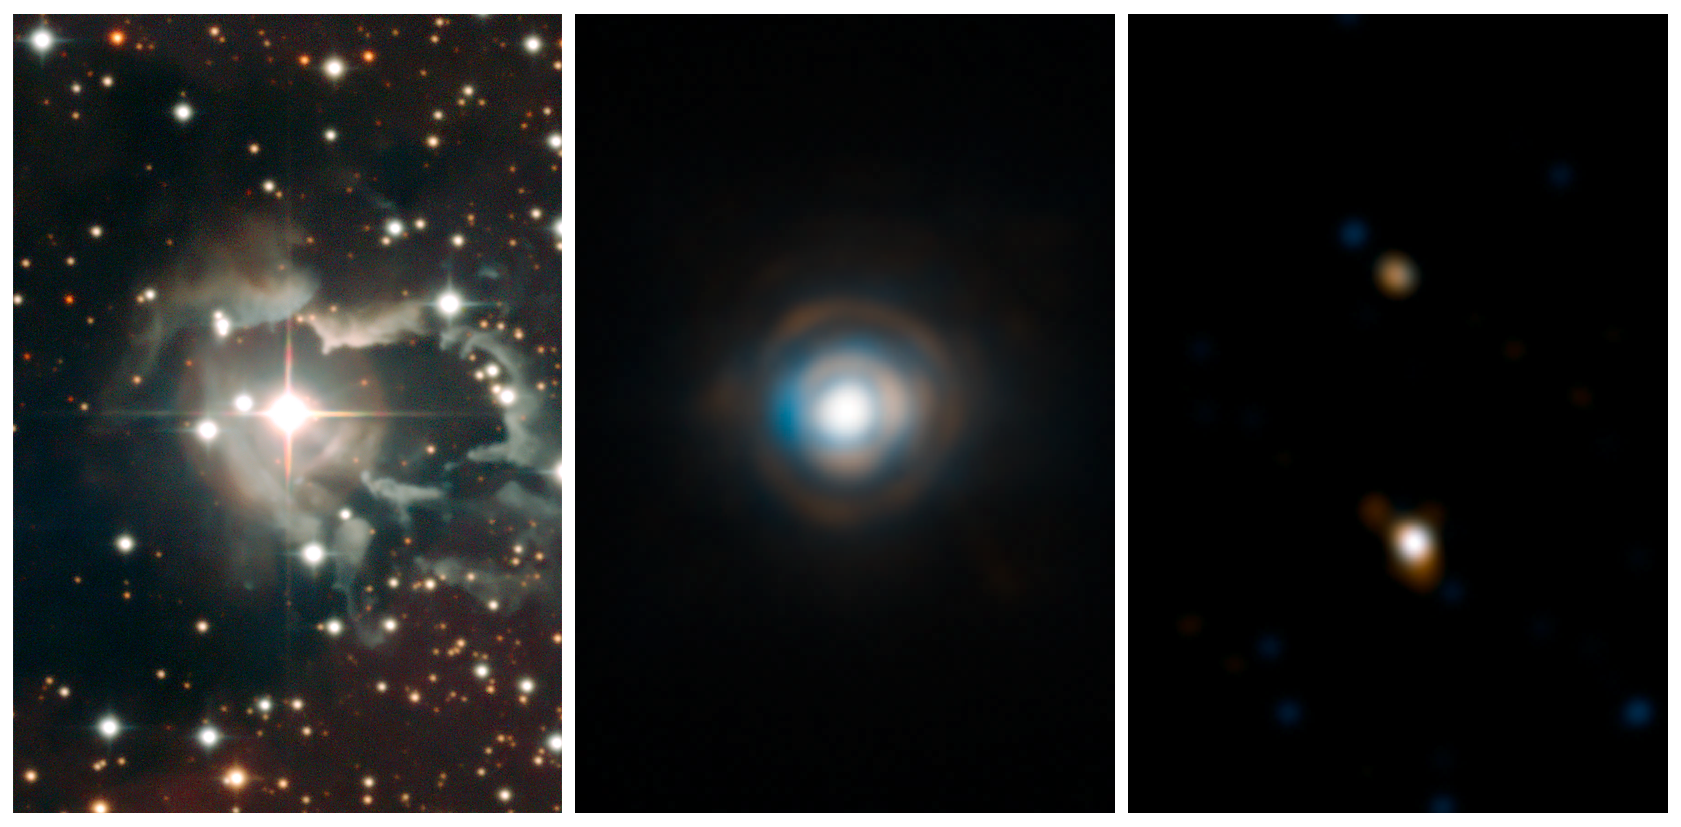

Composite "zoom" on the double star HD 87643

The star HD 87643 is at the center of the extended nebula of dust and gas on the first image, obtained with the Wide Field Imager on the ESO/MPG 2.2-metre telescope on La Silla. The central panel is a zoom on the star obtained with NACO on ESO's VLT on Paranal. The last panel zooms further, showing an image obtained with the AMBER instrument making use of three telescopes of the VLTI. The field of view of this last panel is less than one pixel of the first image.

Credit: ESO/F. Millour et al.